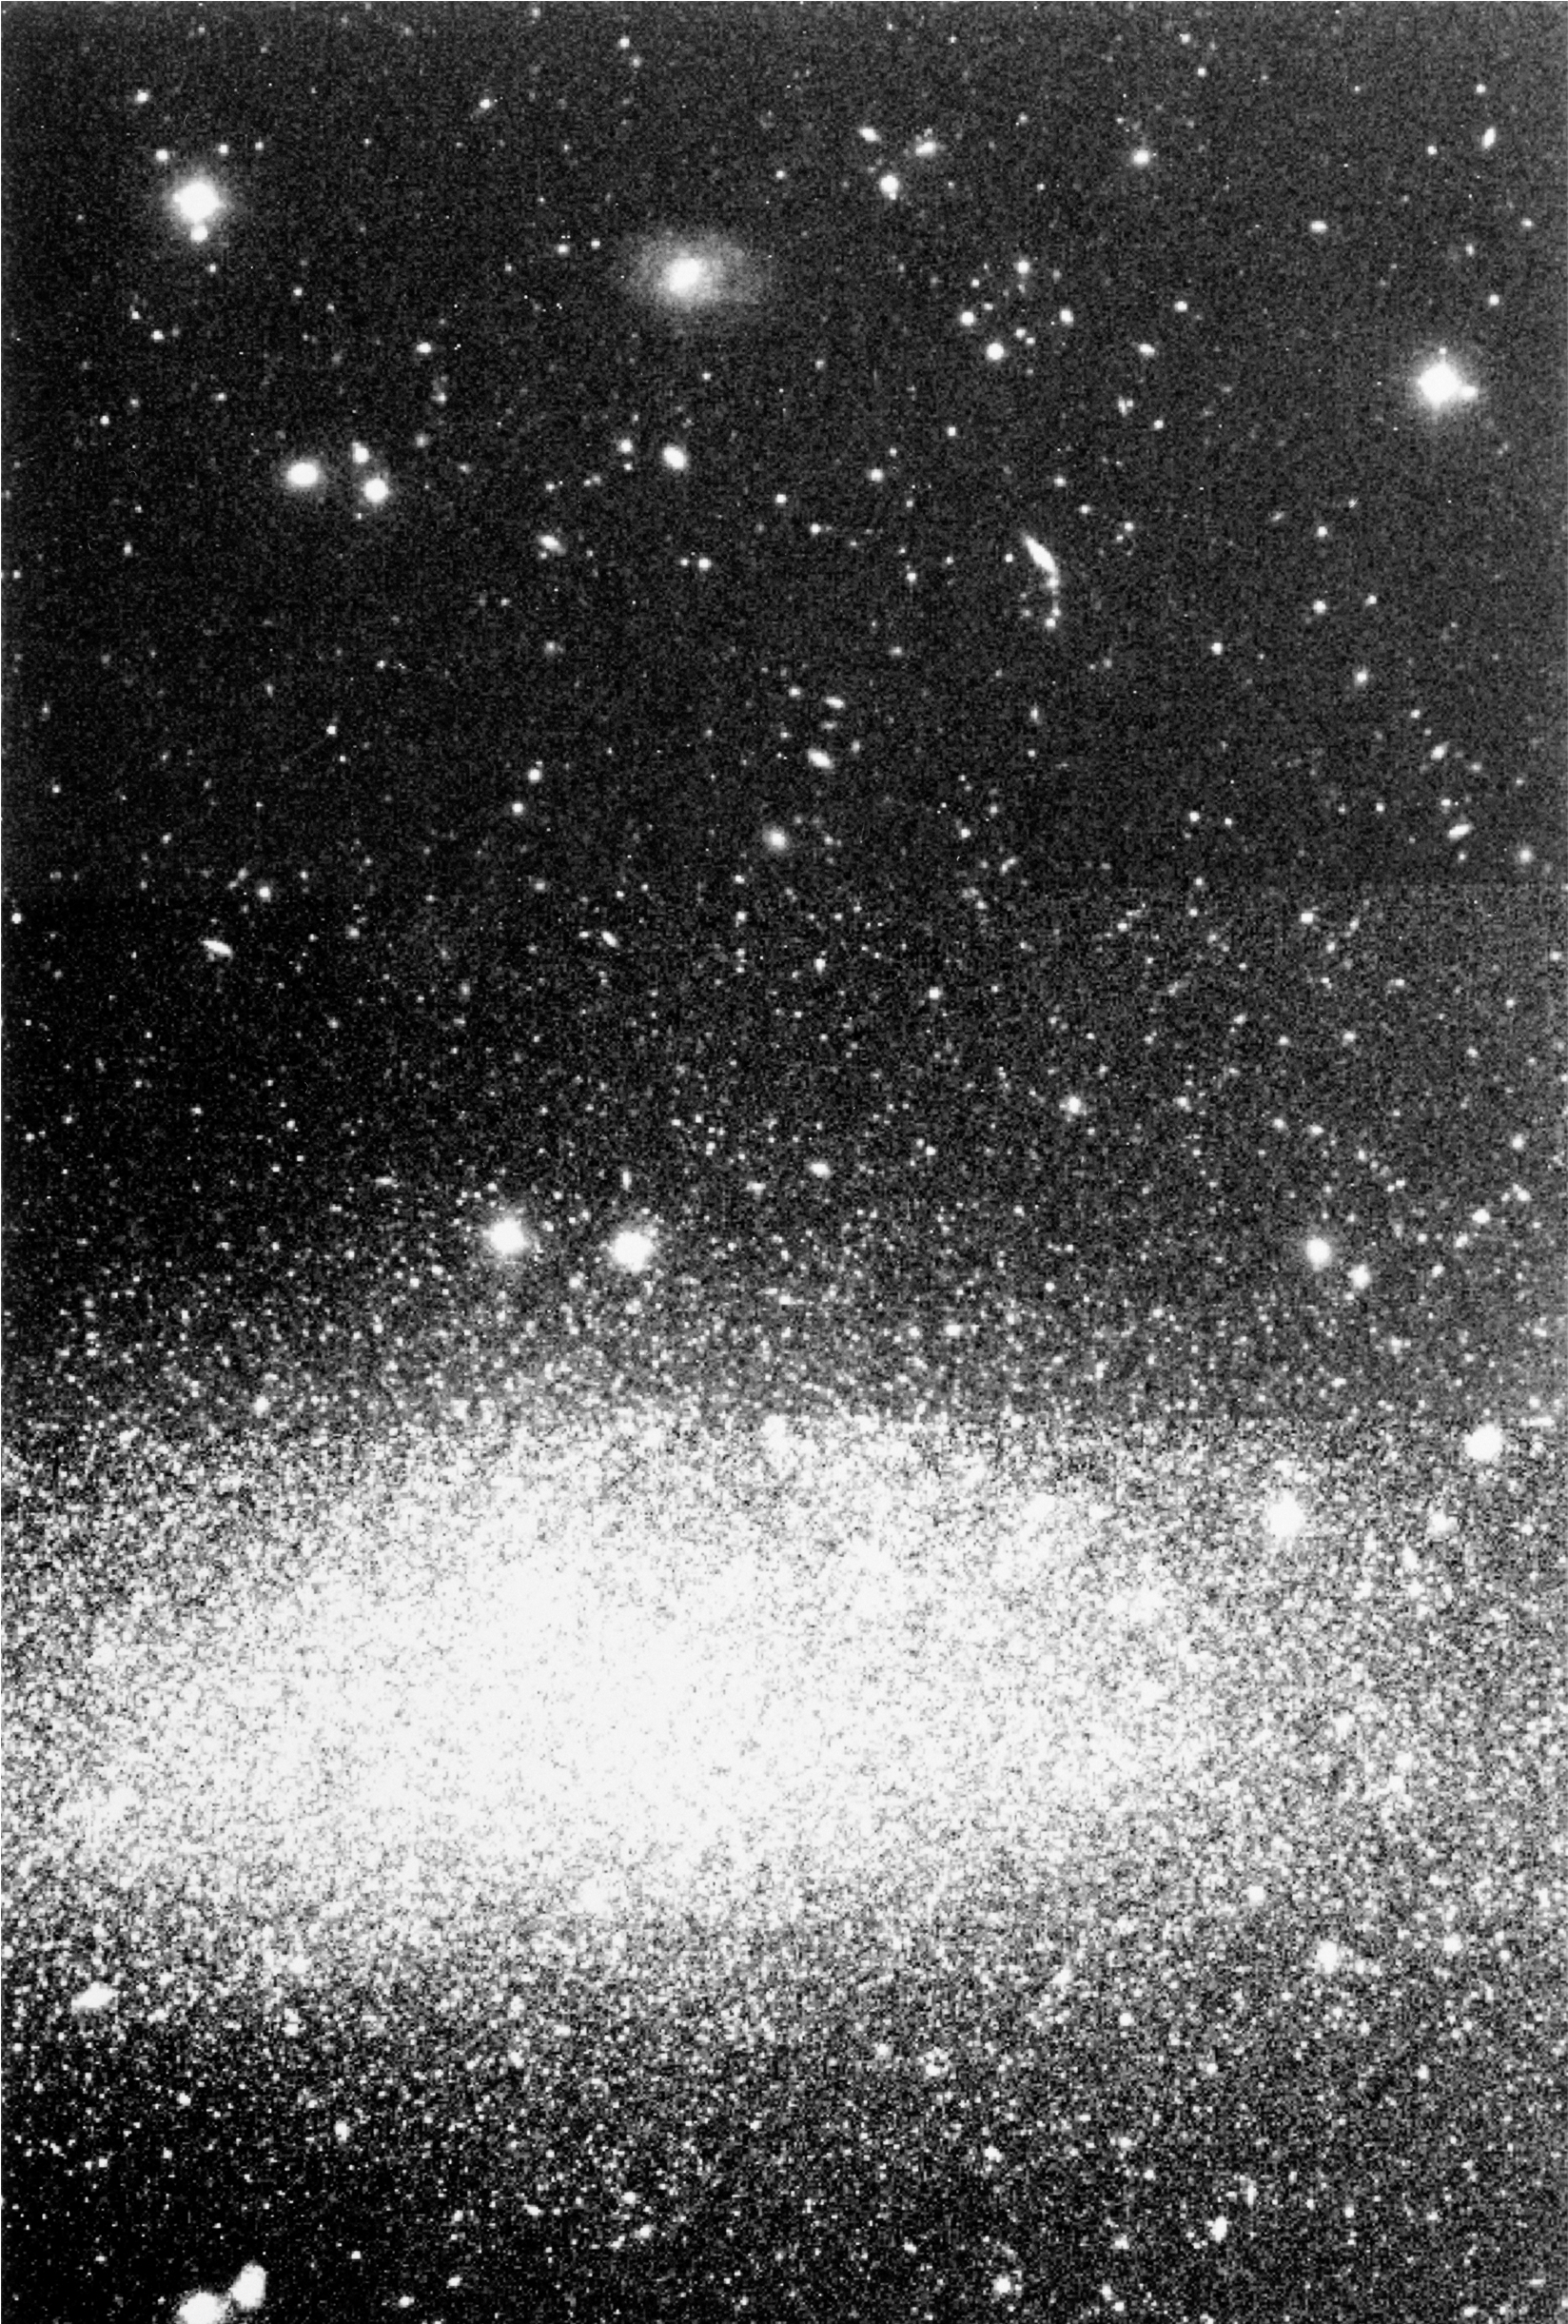

A dwarf galaxy with a halo

This photo is a reproduction from a combination of two CCD frames observed with the 3.5-m New Technology Telescope (NTT) and the ESO Multi-Mode Instrument (EMMI). The field covers an area of approx. 7.8 x 11.5 arcmin.
In the lower part is seen the WLM dwarf galaxy, fully resolved into individual stars. From these observations, this galaxy has now been found to possess an extended halo of which many stars can be perceived in the upper part of the field. A few background galaxies that are unrelated to WLM are also visible. At the distance of WLM, about 3 million light years, the field corresponds to a projected area of about 10,000 x 6,000 light years.
The frames were observed in the near-infrared I-band and each exposure lasted about 45 minutes. The seeing was about 0.9 arcsec, and the faintest stars that are visible have an I-band magnitude of 24. In this reproduction, North is to the left and East is down.

Credit: ESO